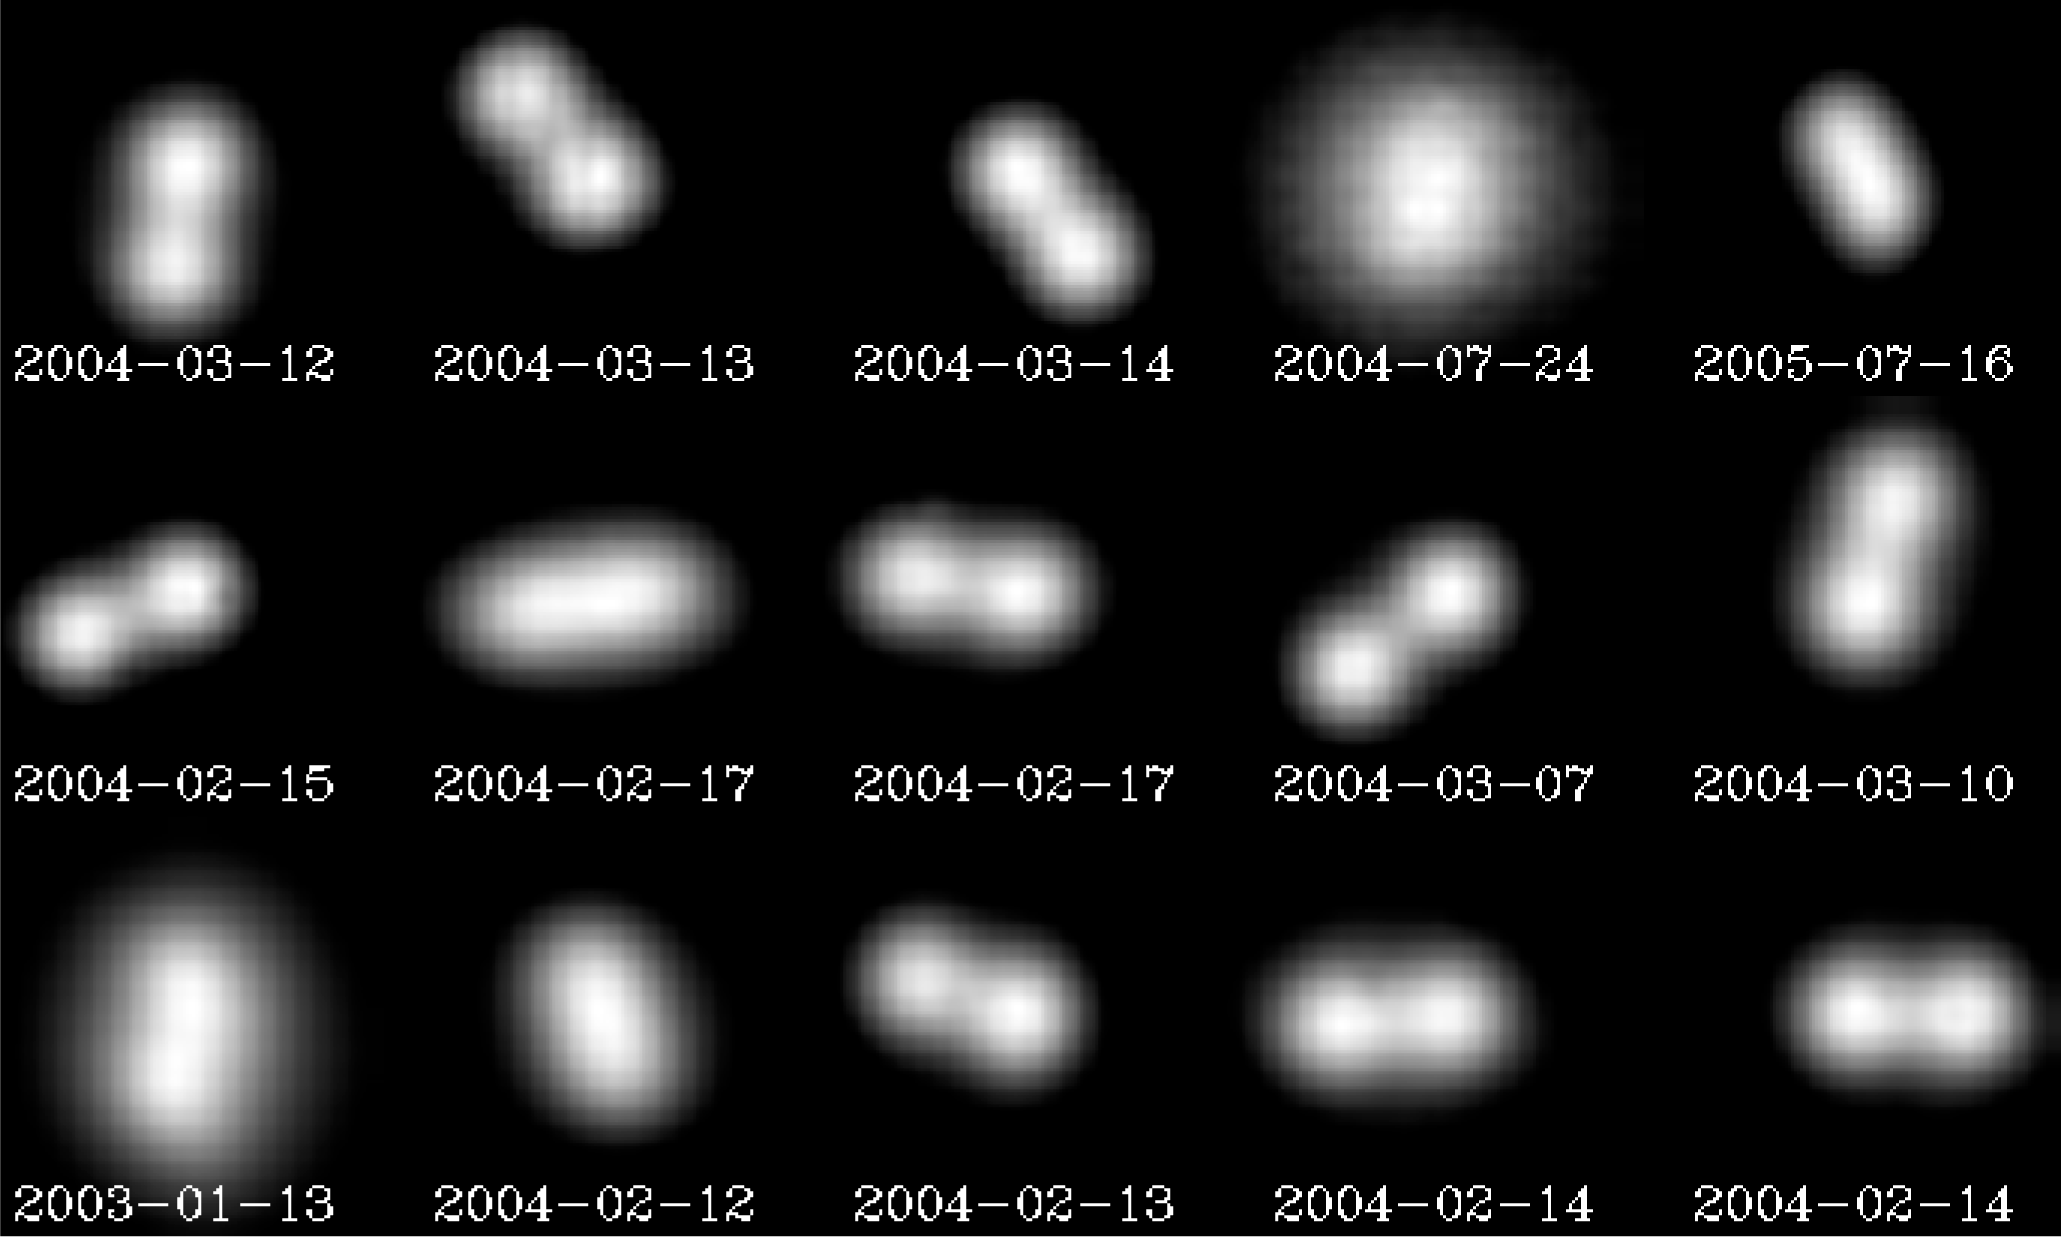

The Antiope doublet

VLT observations of the double asteroid (90) Antiope during 2004. The adaptive optics NACO instrument was used, allowing the astronomers to perfectly distinguish the two components and so, precisely determine the orbit. The two objects are separated by 171 km, and they perform their celestial dance in 16.5 hours. The adaptive optics observations could, however, never resolve the shape of the individual components as they are too small.

Credit: ESO